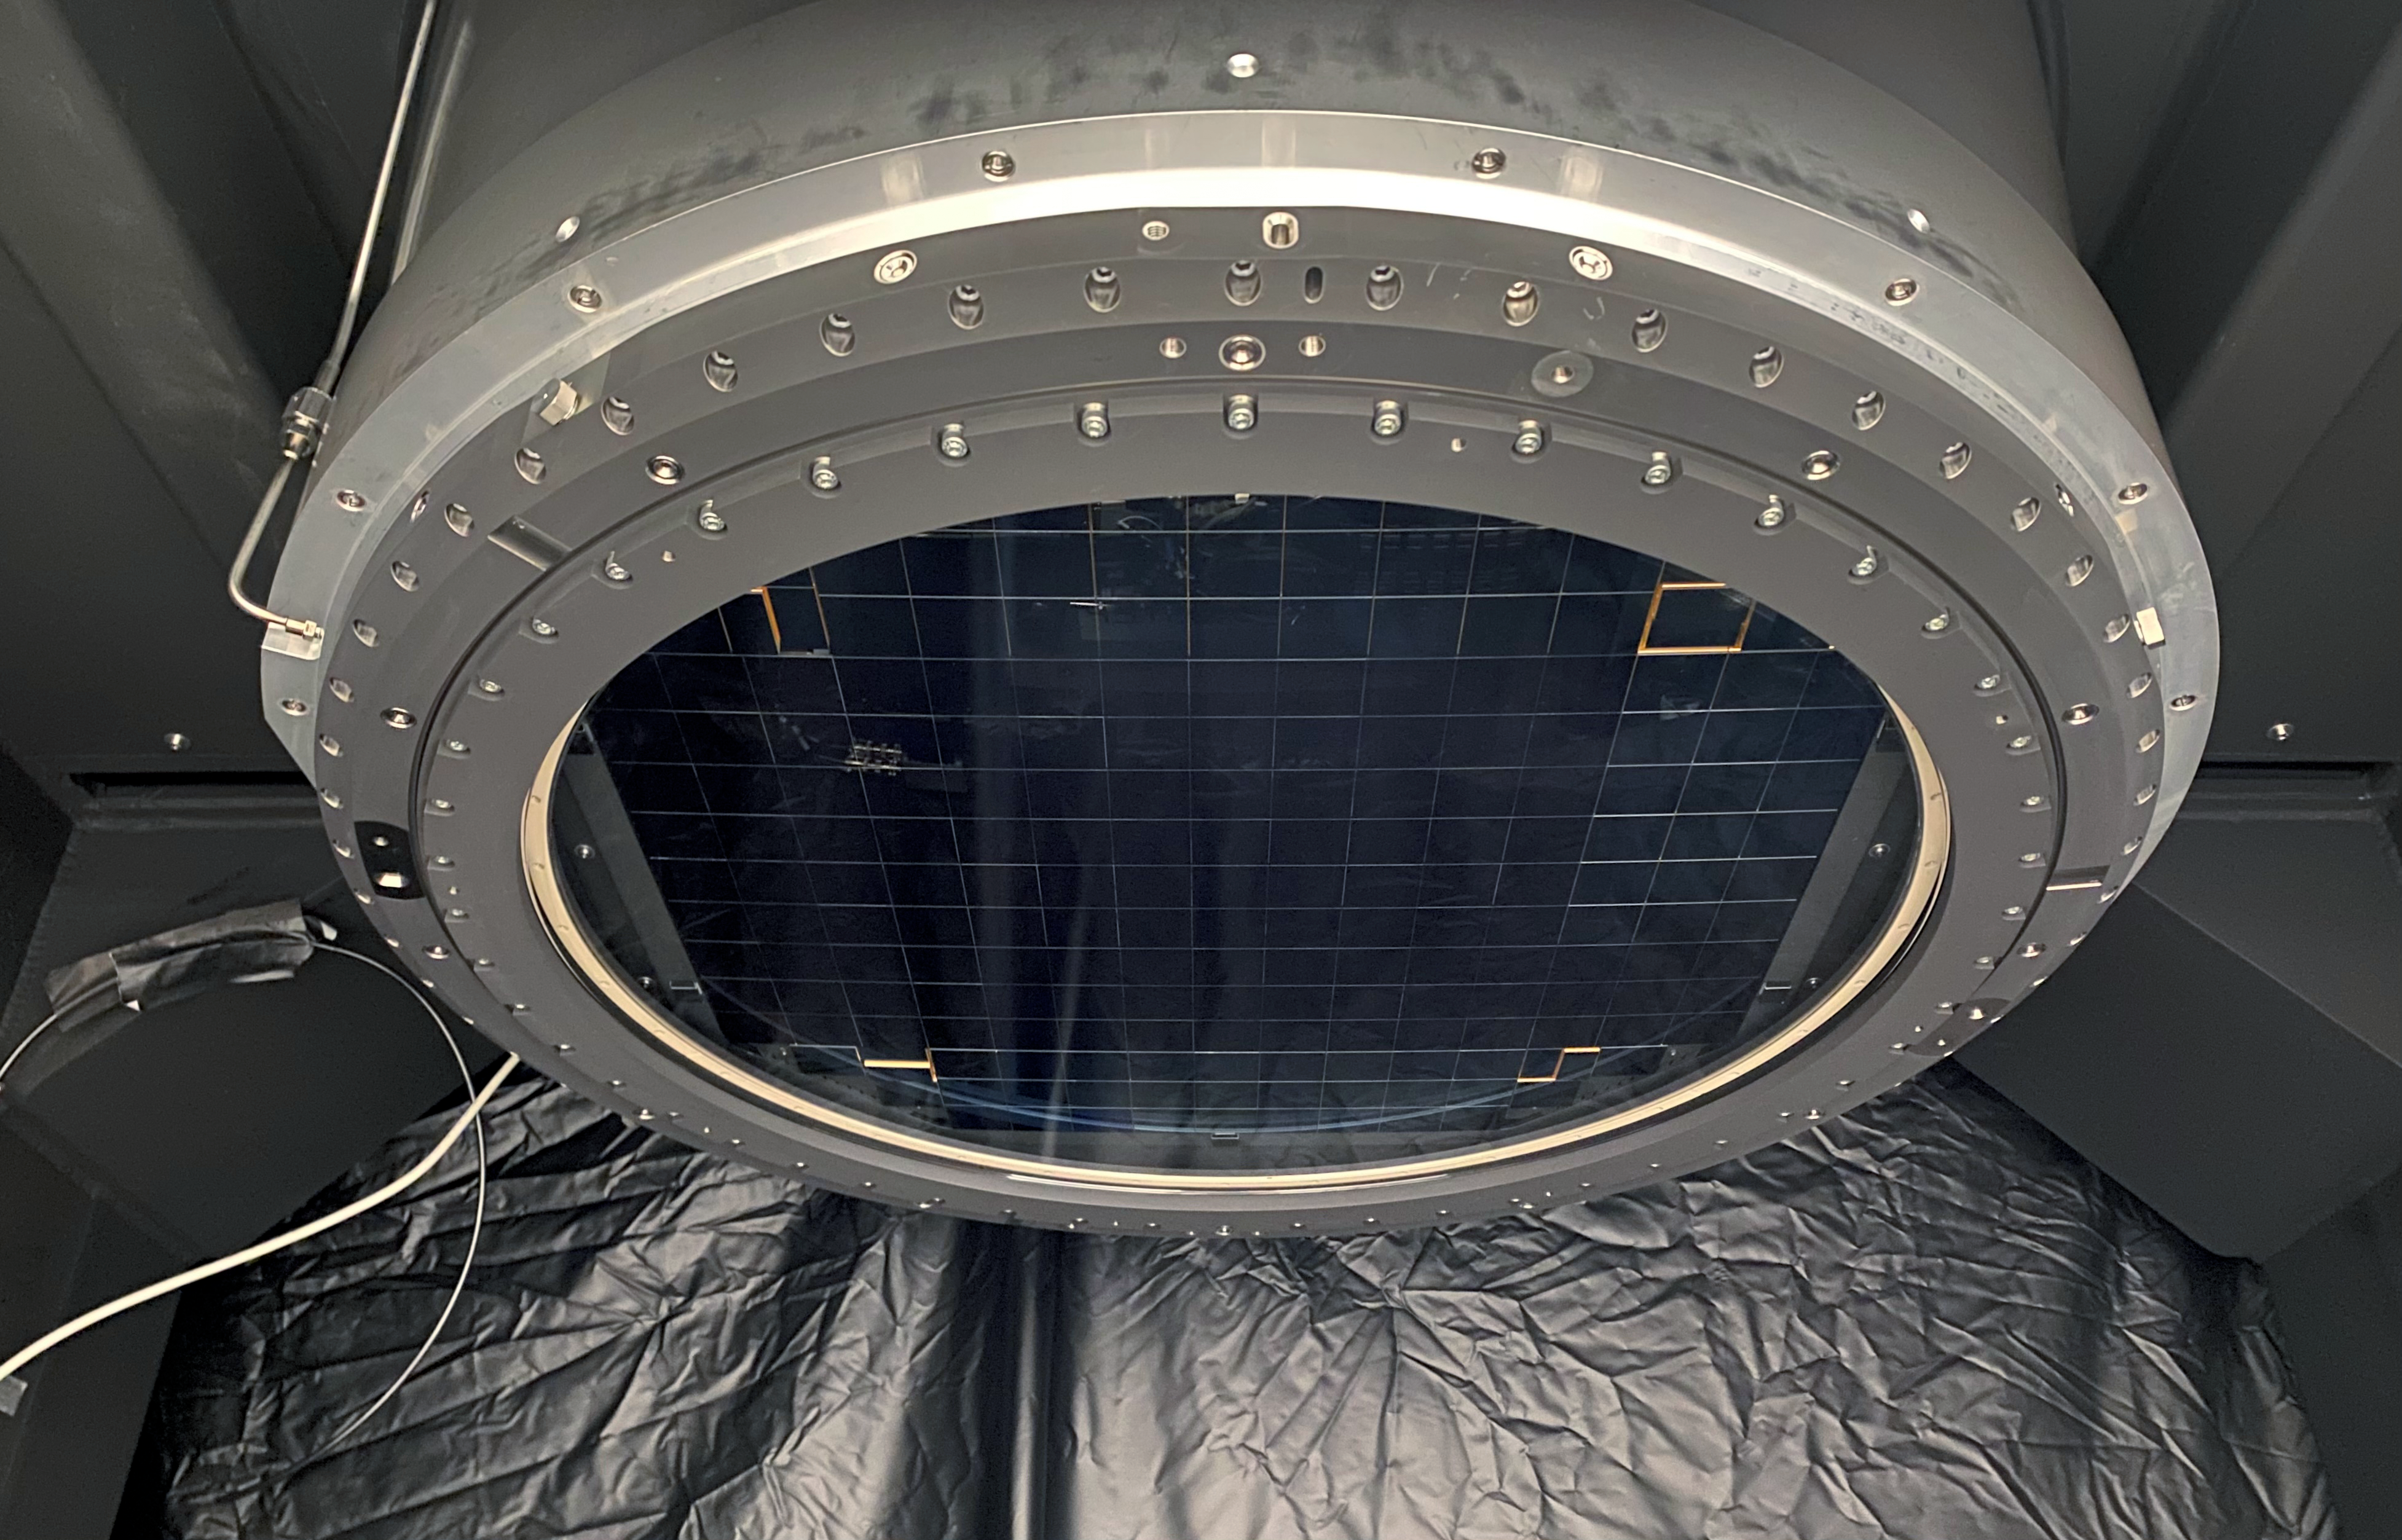

LSST Lens Installation

The L3 lens was successfully installed on the LSST Camera cryostat at Rubin Observatory. The L3 lens, just under 19” in diameter and juts under 2.5” thick, is the smallest of the 3 lenses in the camera and serves as the vacuum window to the cryostat where the sensors and readout electronics are housed. This is the first lens to be installed in its final location on the camera, and enables the team to move forward towards adding more components including the camera body, the filter exchange system, the shutter and the last 2 lenses.

Credit: T. Lange/LSST Camera Project